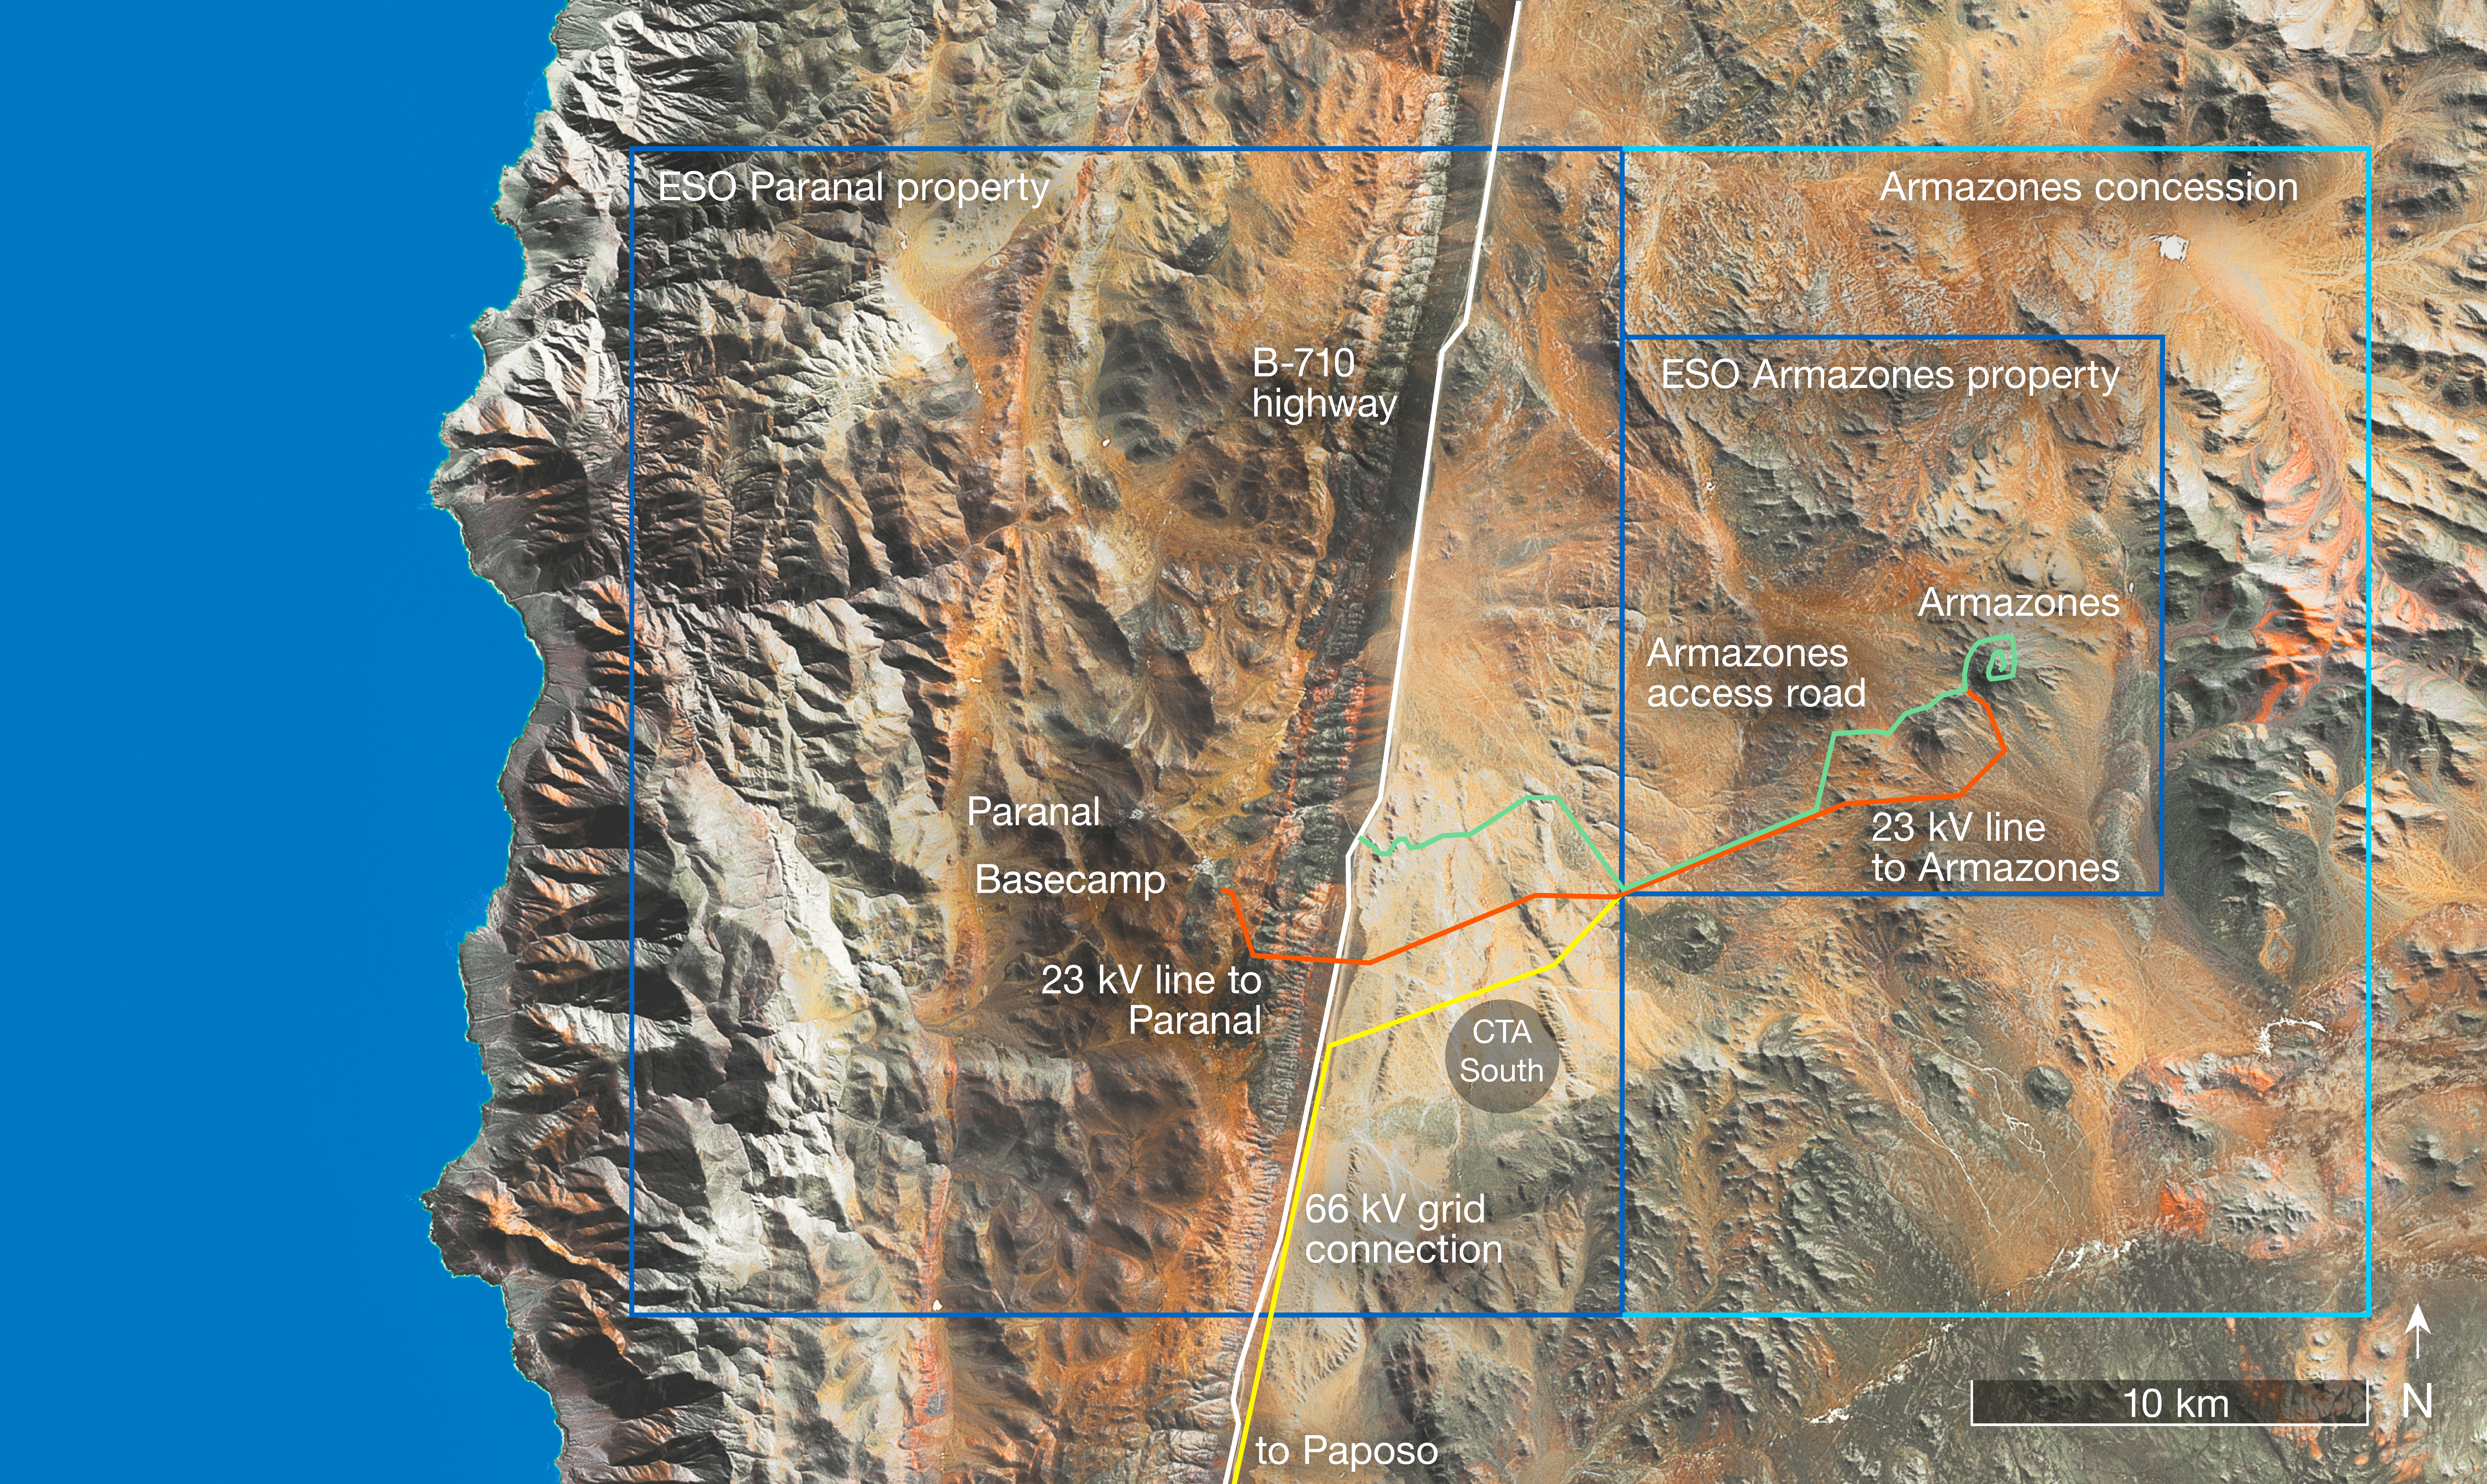

Map of new power grid connections to Paranal and Armazones

This map of the region of northern Chile, including ESO’s Paranal and Cerro Armazones sites, shows the routes taken by the new power connections that link the observatories to the Chilean national electrical grid.

Credit: ESO